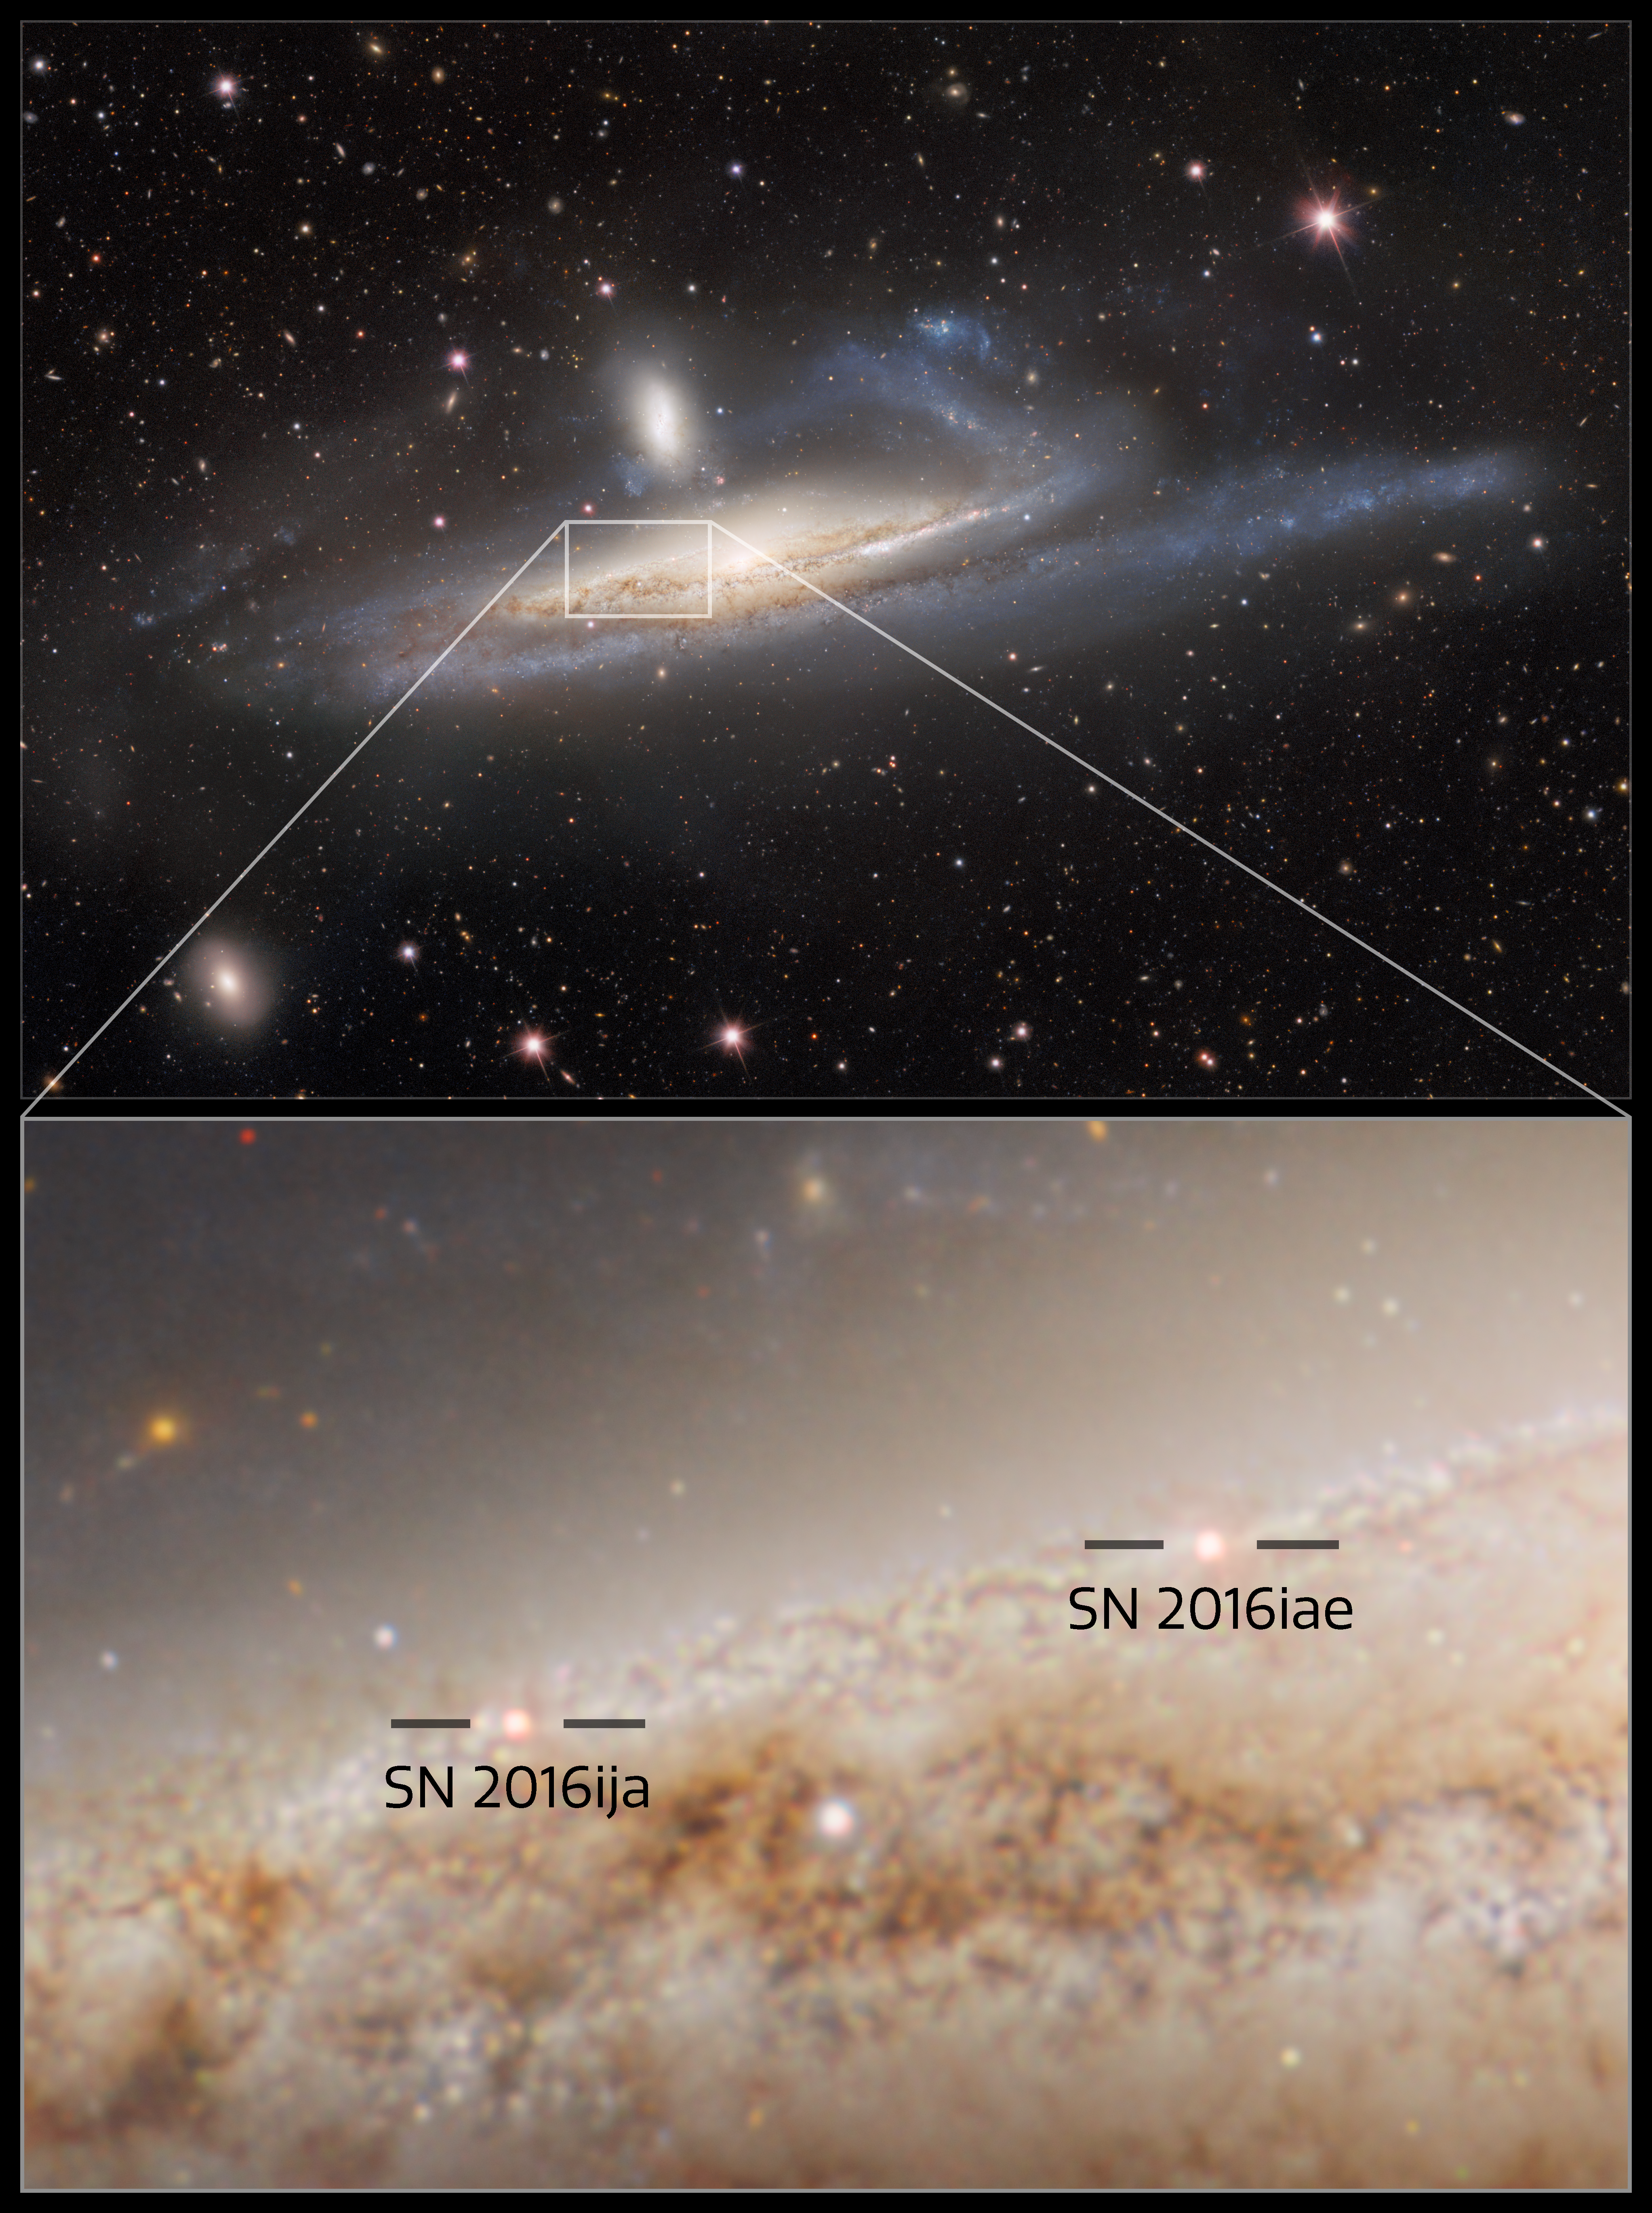

Two Supernovae Also Seen in NGC 1532

The spiral galaxy NGC 1532, also known as Haley’s Coronet, is caught in a lopsided tug of war with its smaller neighbor, the dwarf galaxy NGC 1531. The image — taken by the US Department of Energy’s (DOE) Dark Energy Camera mounted on the National Science Foundation’s (NSF) Víctor M. Blanco 4-meter Telescope at Cerro Tololo Inter-American Observatory in Chile, a Program of NSF NOIRLab — captures the mutual gravitational influences of a massive- and dwarf-galaxy merger. It also reveals the afterglow of two supernovae near the center of the NGC 1532 that both occured in 2016 (SN 2016ija and SN 2016iae).

Credit: CTIO/NOIRLab/DOE/NSF/AURA Image processing: R. Colombari, M. Rodriguez, M. Zamani & D. de Martin (NSF NOIRLab)